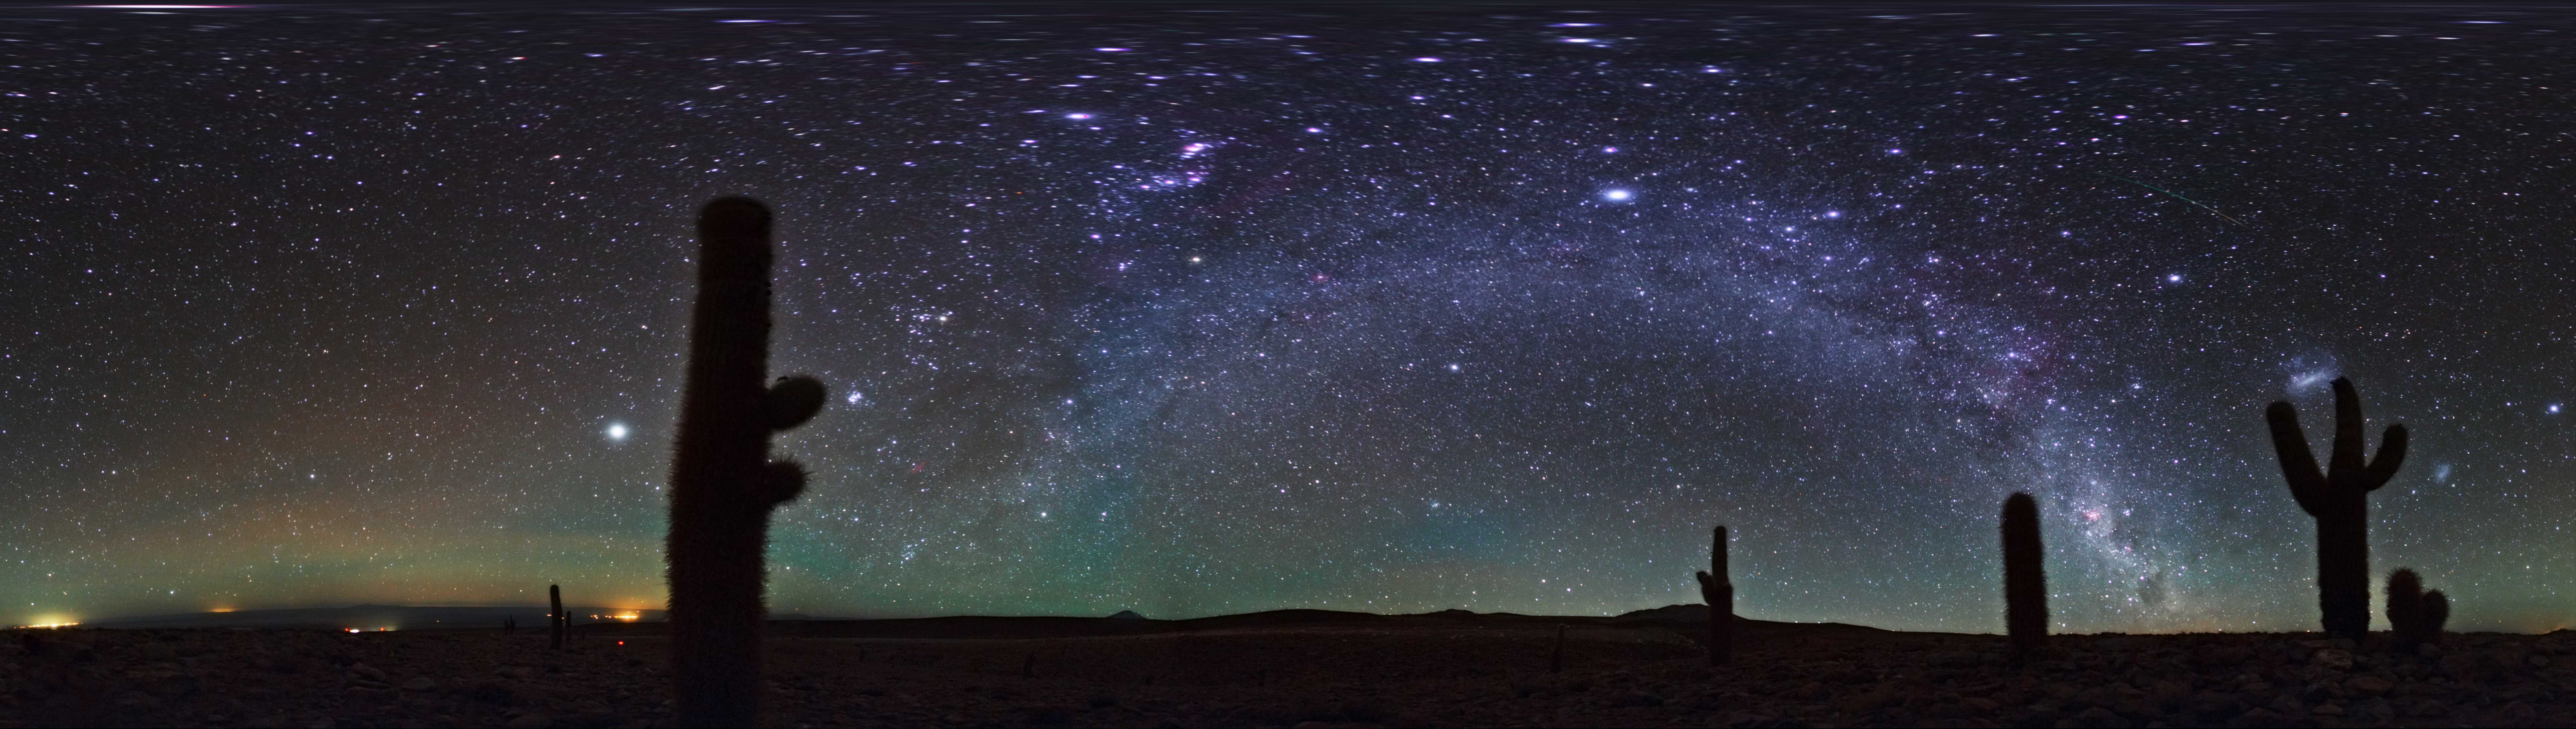

Atacama airglow

This equirectangular panorama taken by ESO Photo Ambassador, Babak Tafreshi, shows the Milky Way overhead the Atacama Desert in Chile. Prominent at low horizons is airglow caused by the weak emission of light in Earth's atmosphere. Although the effect is fairly uniform across the atmosphere, to an observer on the ground the phenomenon appears brightest about 10 degrees above the horizon, because the lower one looks, the greater the depth of atmosphere one is looking through.

Credit: ESO/B. Tafreshi